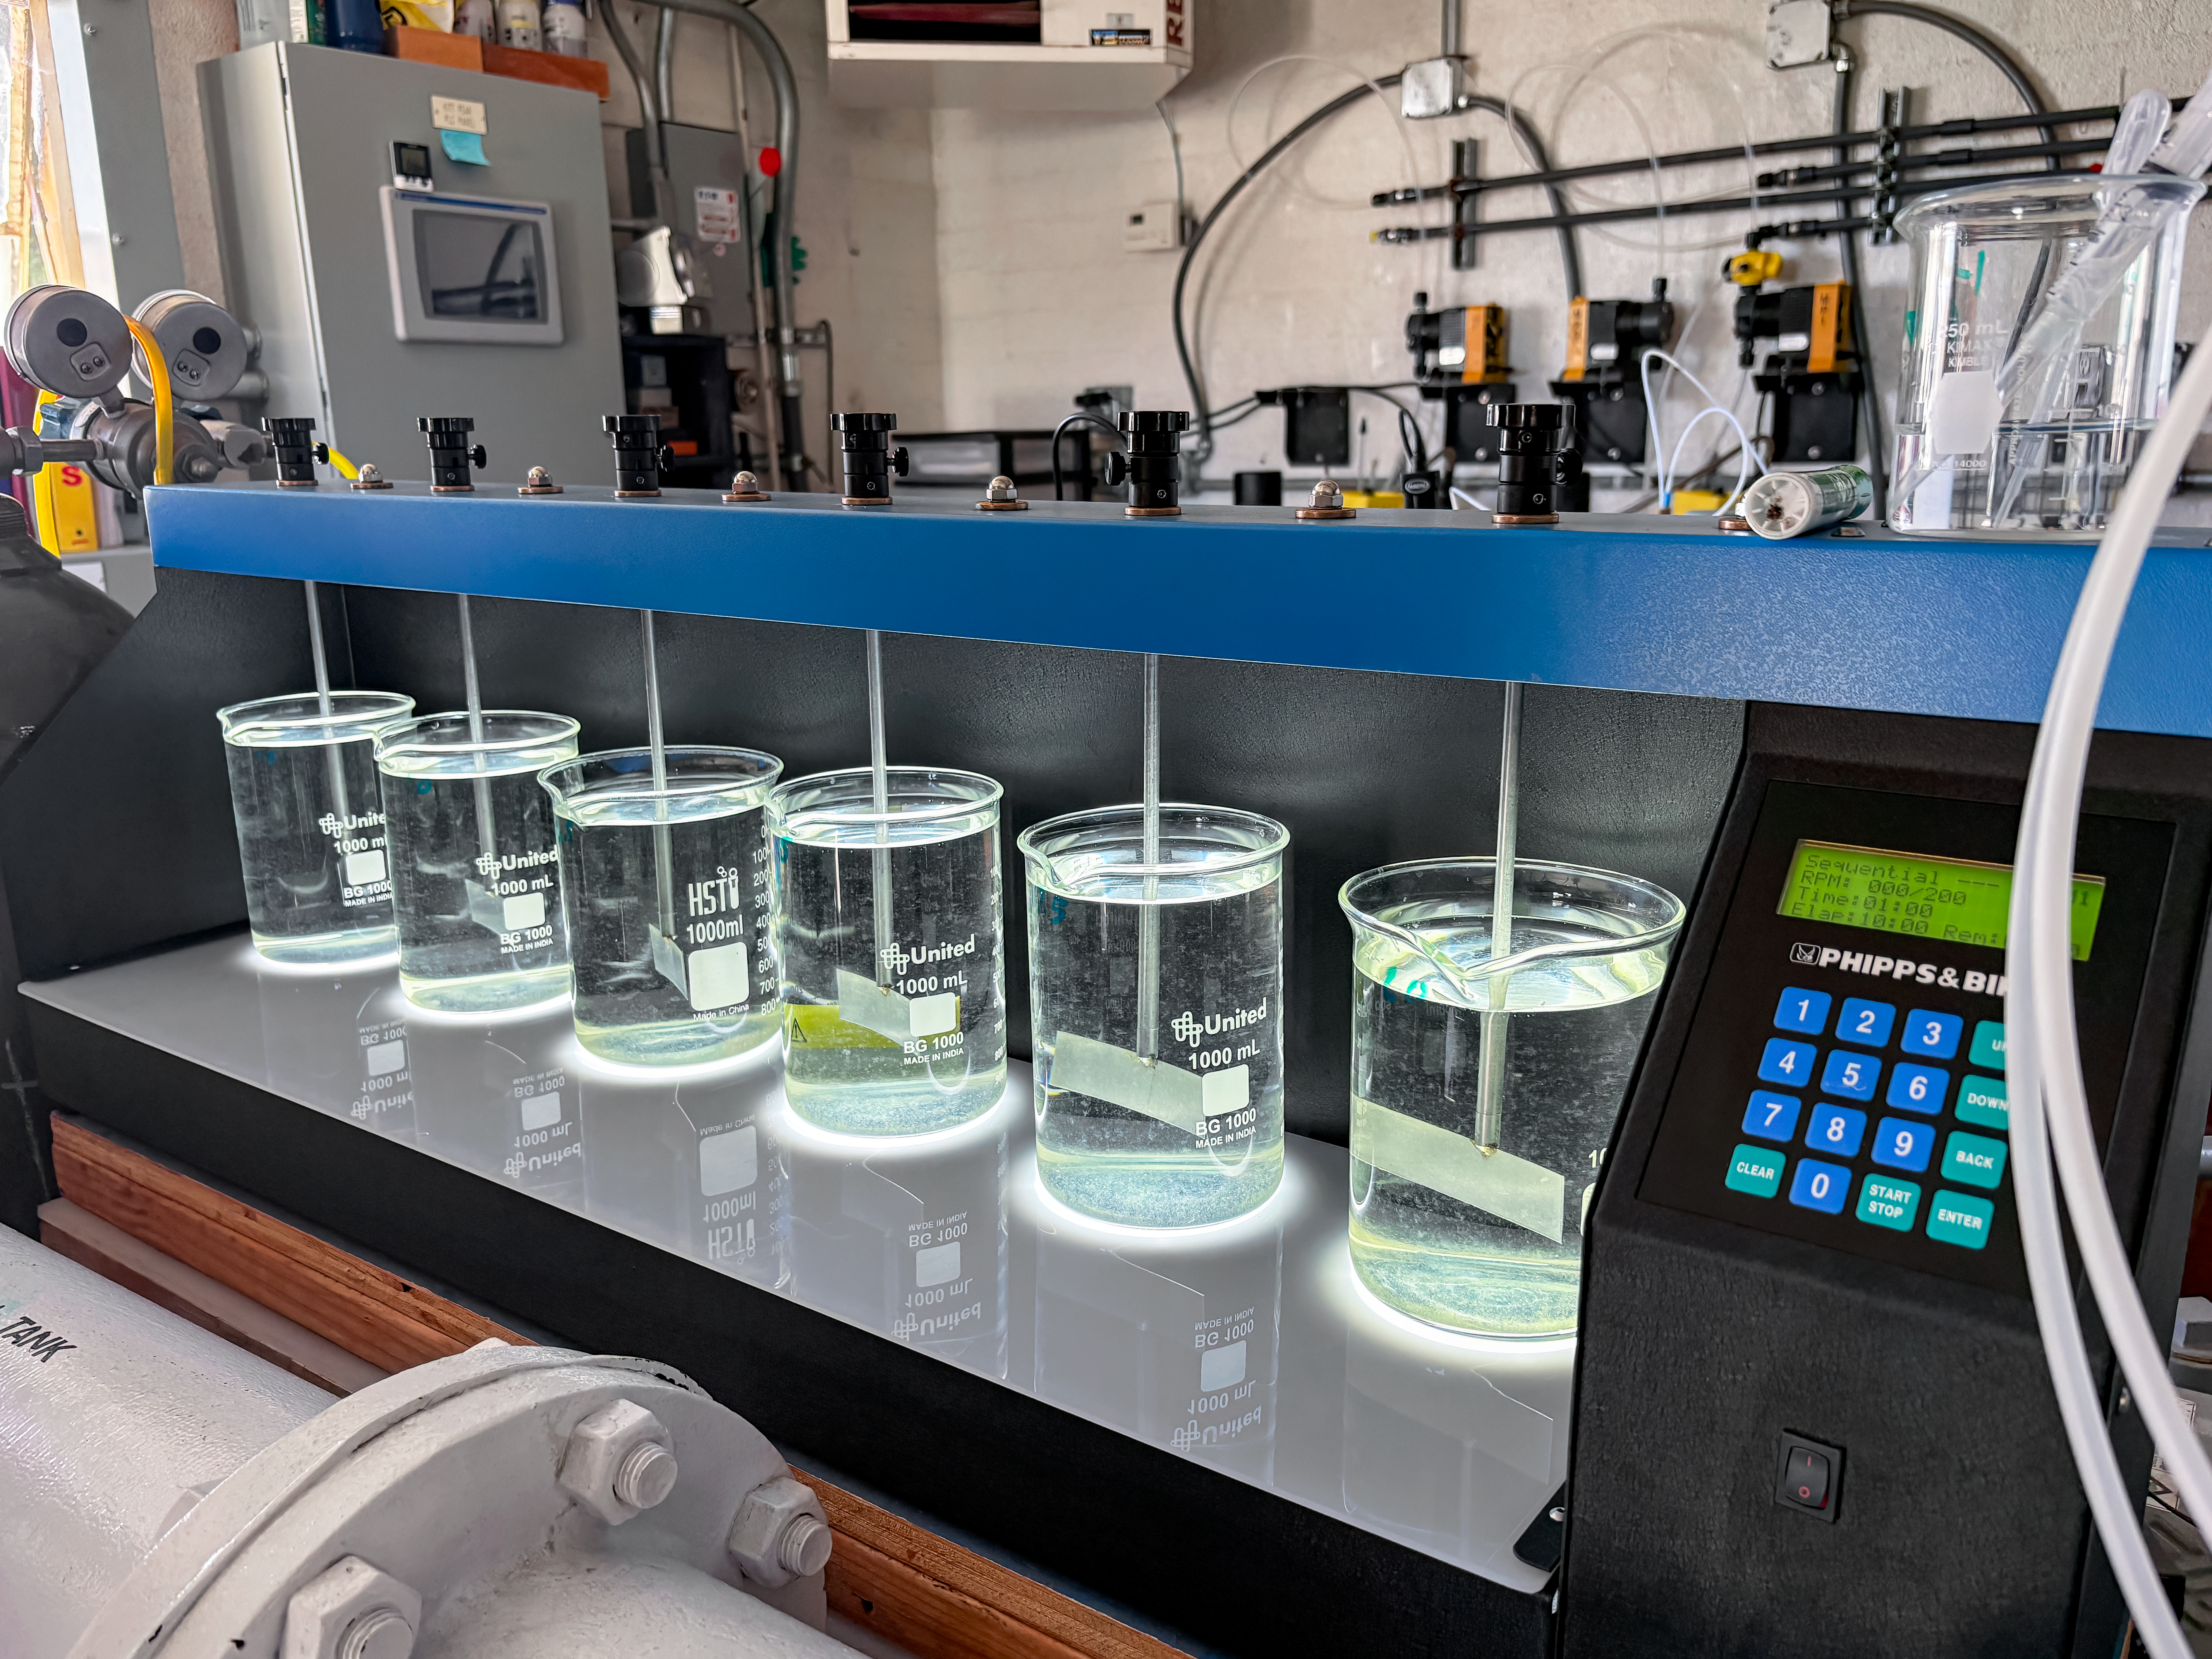

Flocculation Test

The NOIRLab Facilities team constantly monitors the water quality at Kitt Peak to ensure safety. Here, they conduct a flocculation test to determine the correct chemical mix necessary for that day's water processing.

Credit: NOIRLab/NSF/AURA